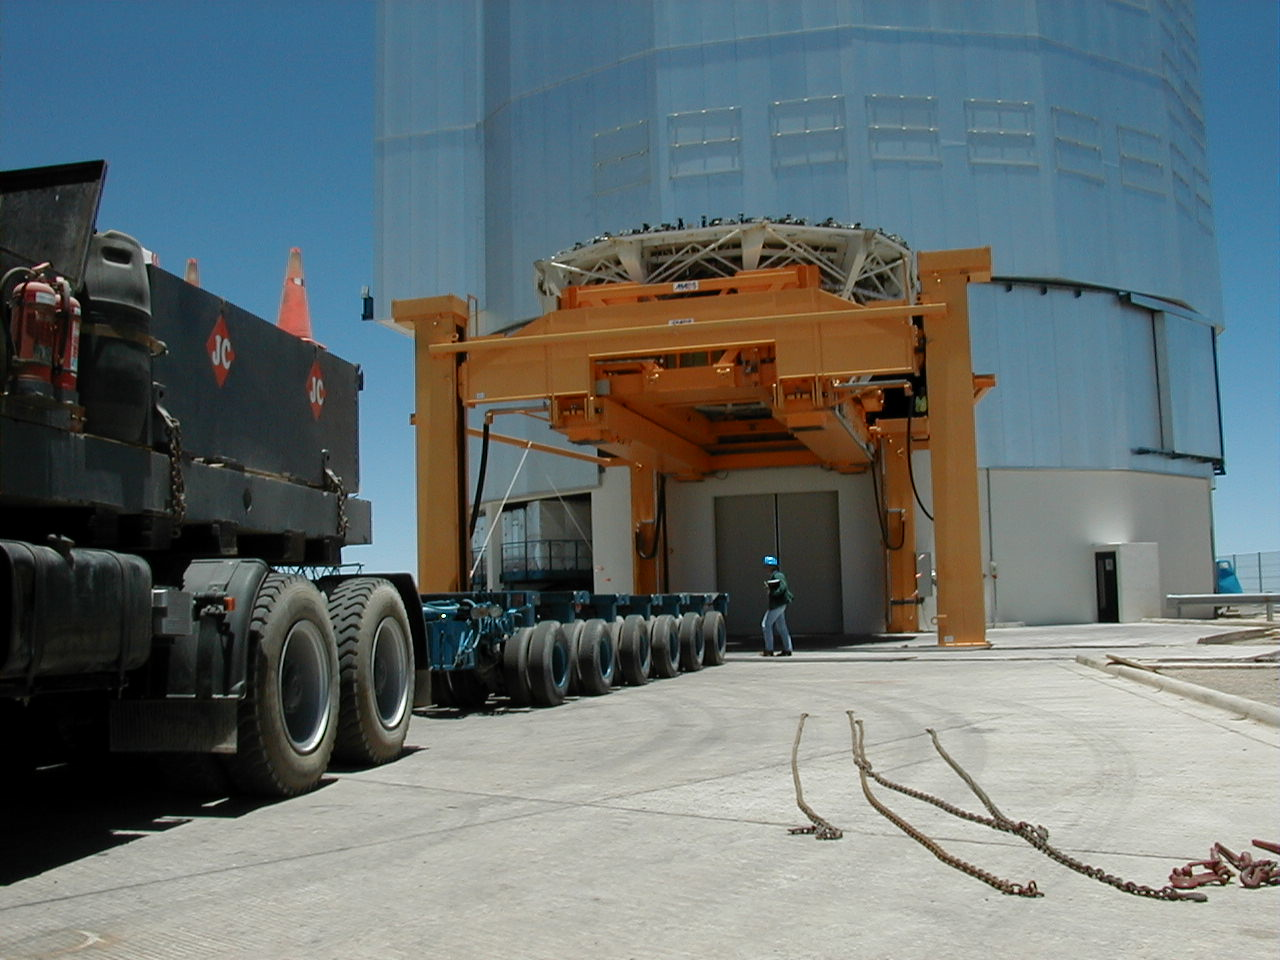

M1 mirror cell: preparation for transport

The low trailer on which it will be transported to the Mirror Maintenance Building (MMB) at the basecamp is moved into position, under the Lift Platform.

Credit: ESO